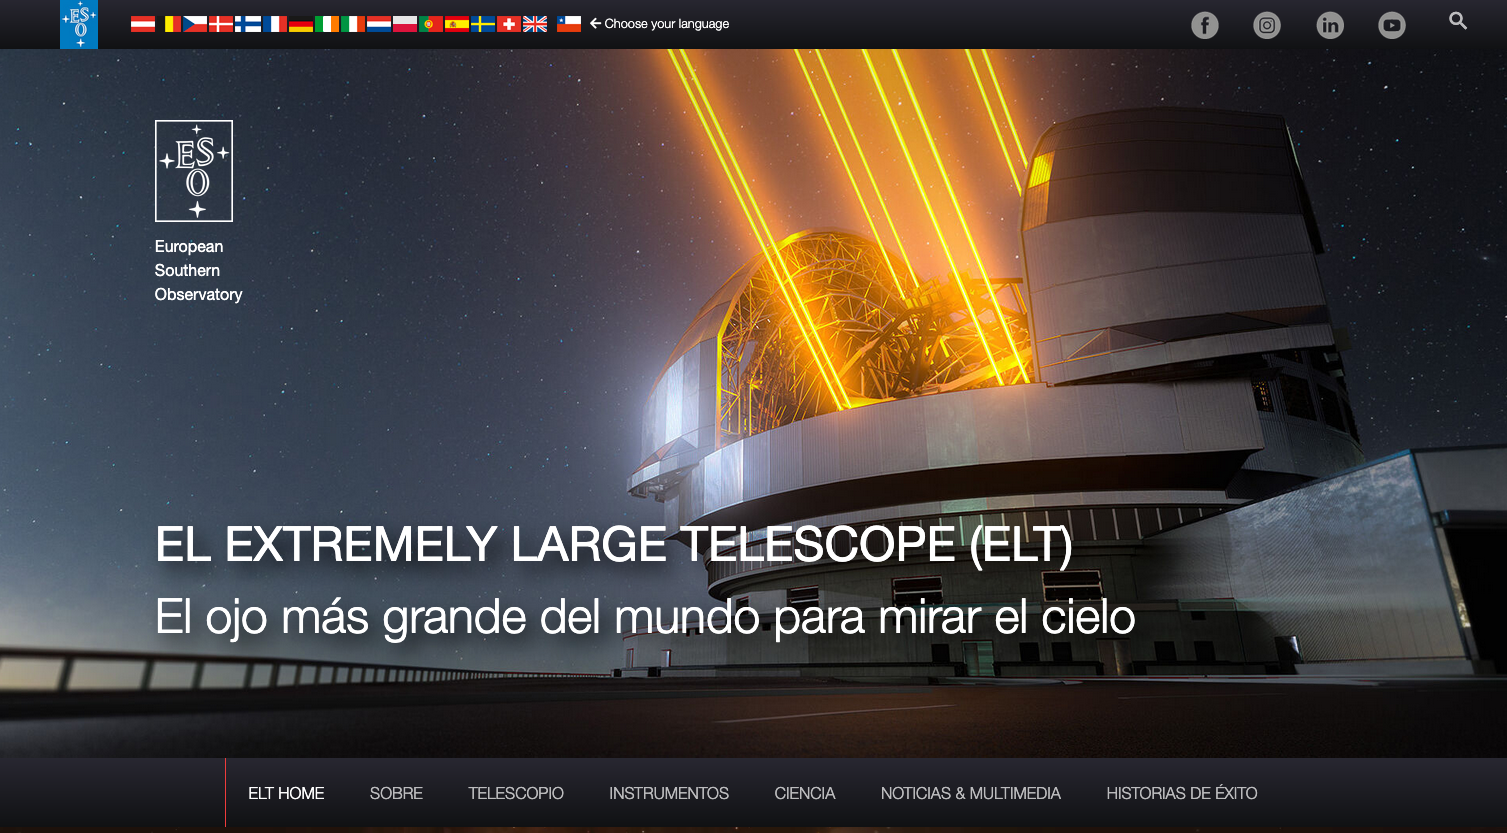

Sitio web del ELT en español

Explora en español todo el sitio web del Extremely Large Telescope (ELT) de ESO, el telescopio óptico más grande del mundo en construcción en Chile. Cada página comienza con una introducción general que te da una visión global del ELT, seguida por más detalles sobre su estructura, espejos, instrumentos y los descubrimientos que permitirá. Si quieres profundizar aún más, puedes seguir bajando y acceder a contenido más técnico, pensado para quienes buscan una mirada más especializada.

Credit: ESO